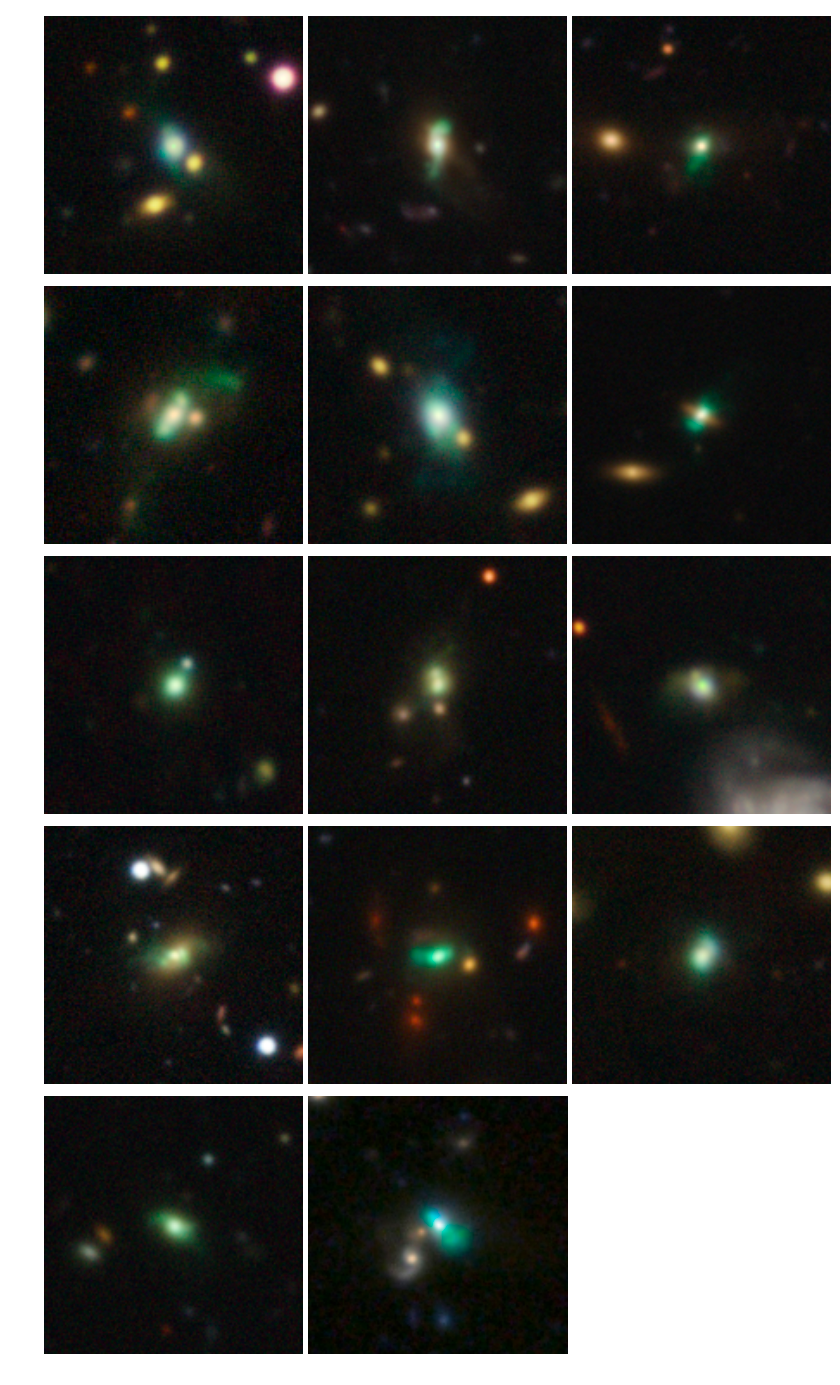

Gemini/GMOS images of the LAB host galaxies

Gemini/GMOS images of the LAB host galaxies, taken in gri filters. The images reveal a broad variety of gaseous outflows driven by the AGN. The green color is caused by [OIII] narrow-line emission in the gas.

Credit: International Gemini Observatory/NOIRLab/NSF/AURA